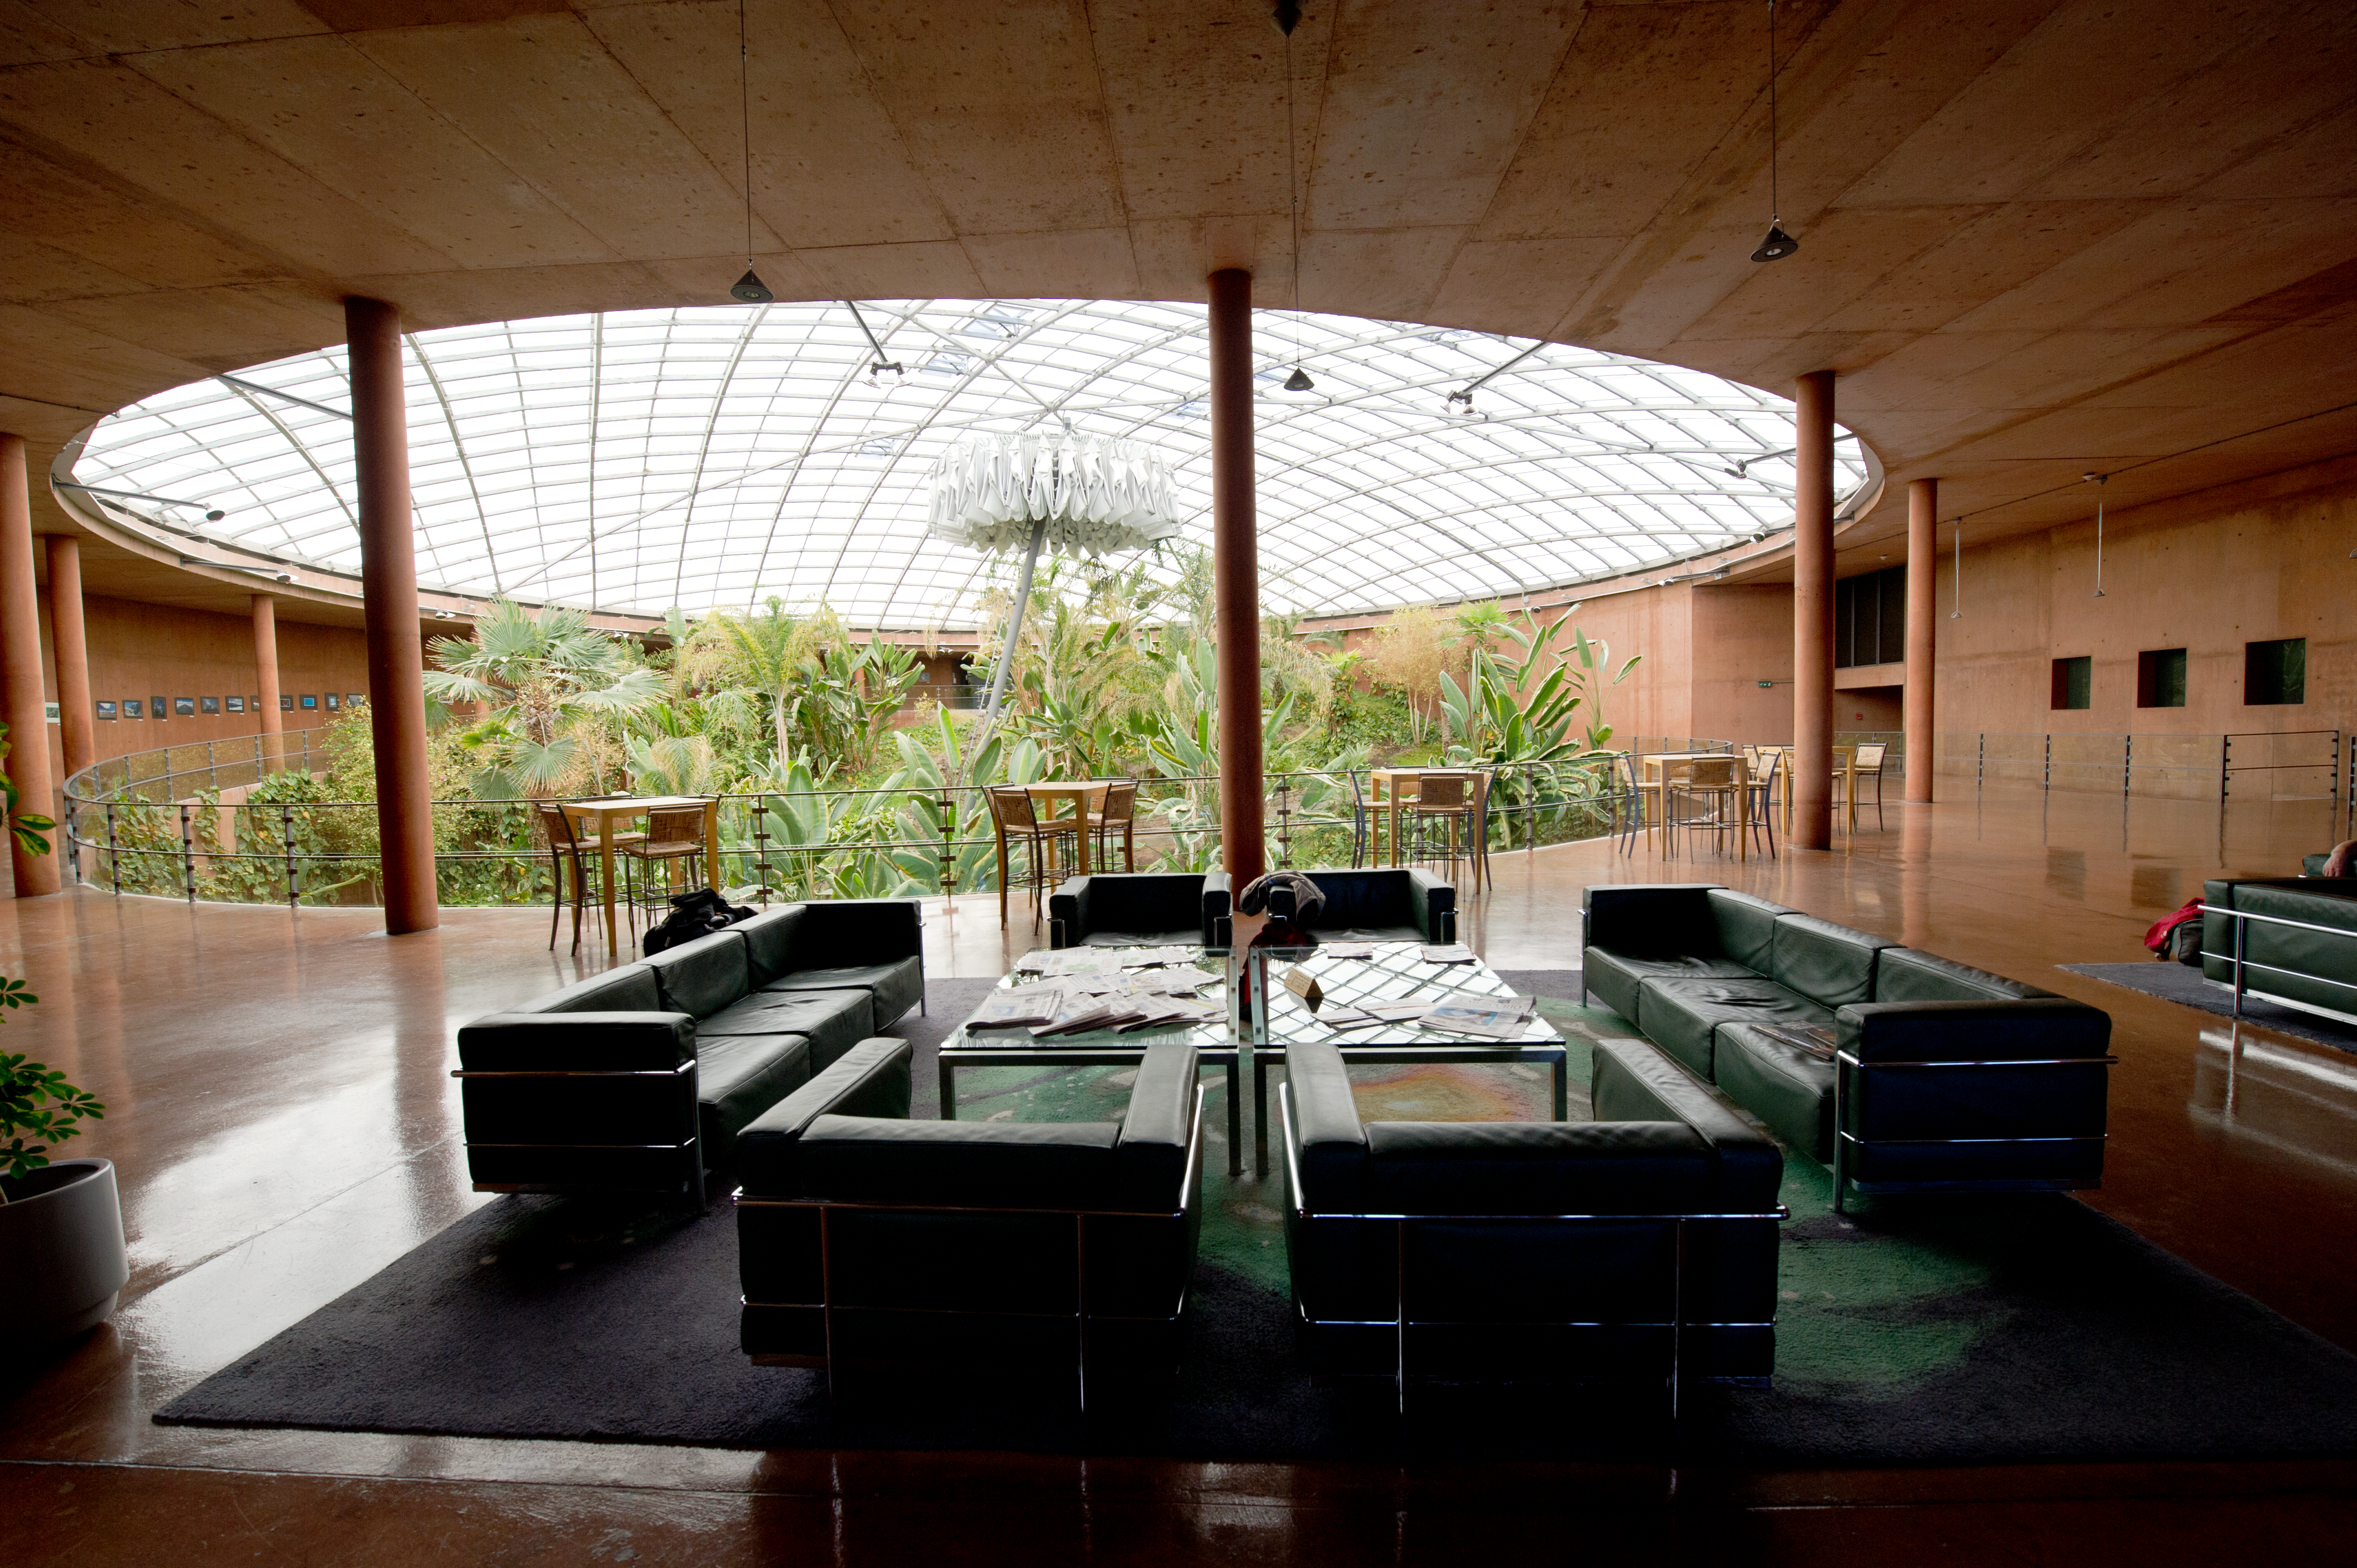

Shelter

Returning from long shifts at the VLT and other installations on the mountain, astronomers resting at the Residencia can breathe moist air and relax, sheltered from the harsh conditions outside.

Credit: ESO/C. Malin